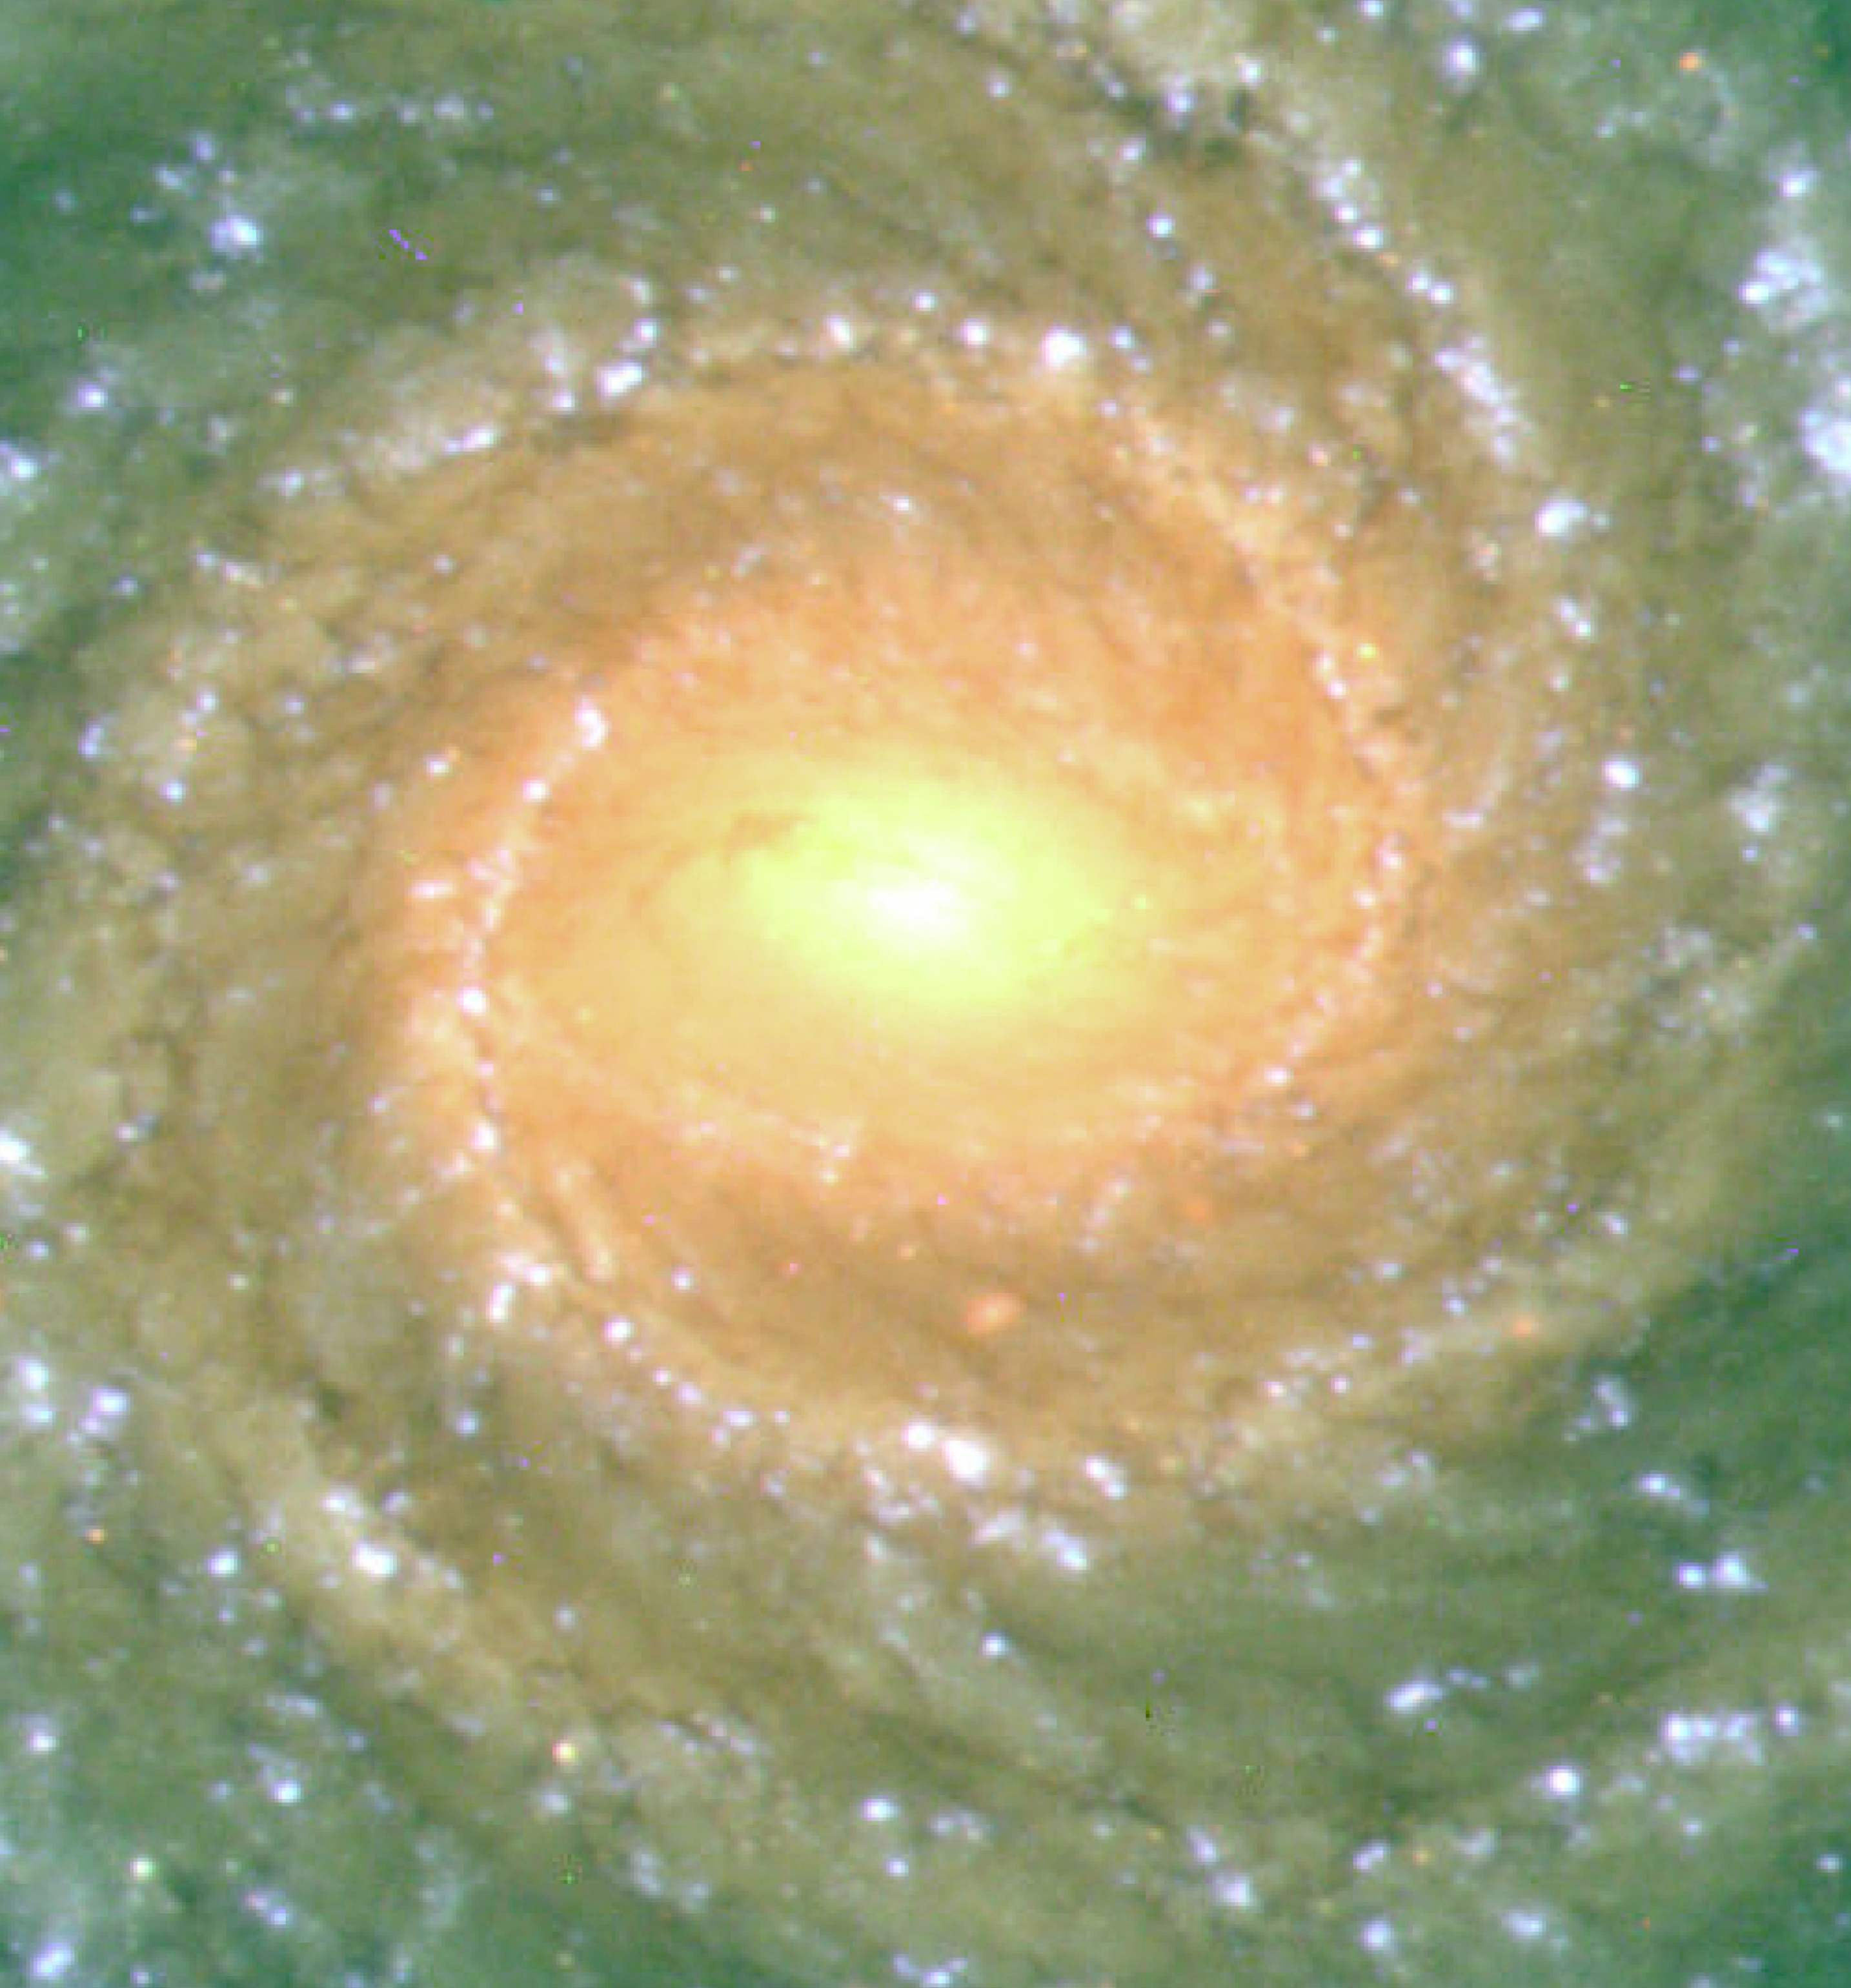

Spiral galaxy NGC 1232

This image is of the central region of the large spiral galaxy NGC 1232 and was obtained on September 21, 1998, during a period of good observing conditions. It is based on three exposures in ultra-violet, blue and red light, respectively. This central area contains older stars of reddish colour.

Images eso9845d and eso9845e are based on a composite of three images taken behind three different filters: U (360 nm; 10 min), B (420 nm; 6 min) and R (600 nm; 2:30 min) during a period of 0.7 arcsec seeing. The fields shown measure 6.8 x 6.8 arcmin and 1.6 x 1.8 arcmin, respectively. North is up; East is to the left.

Credit: ESO